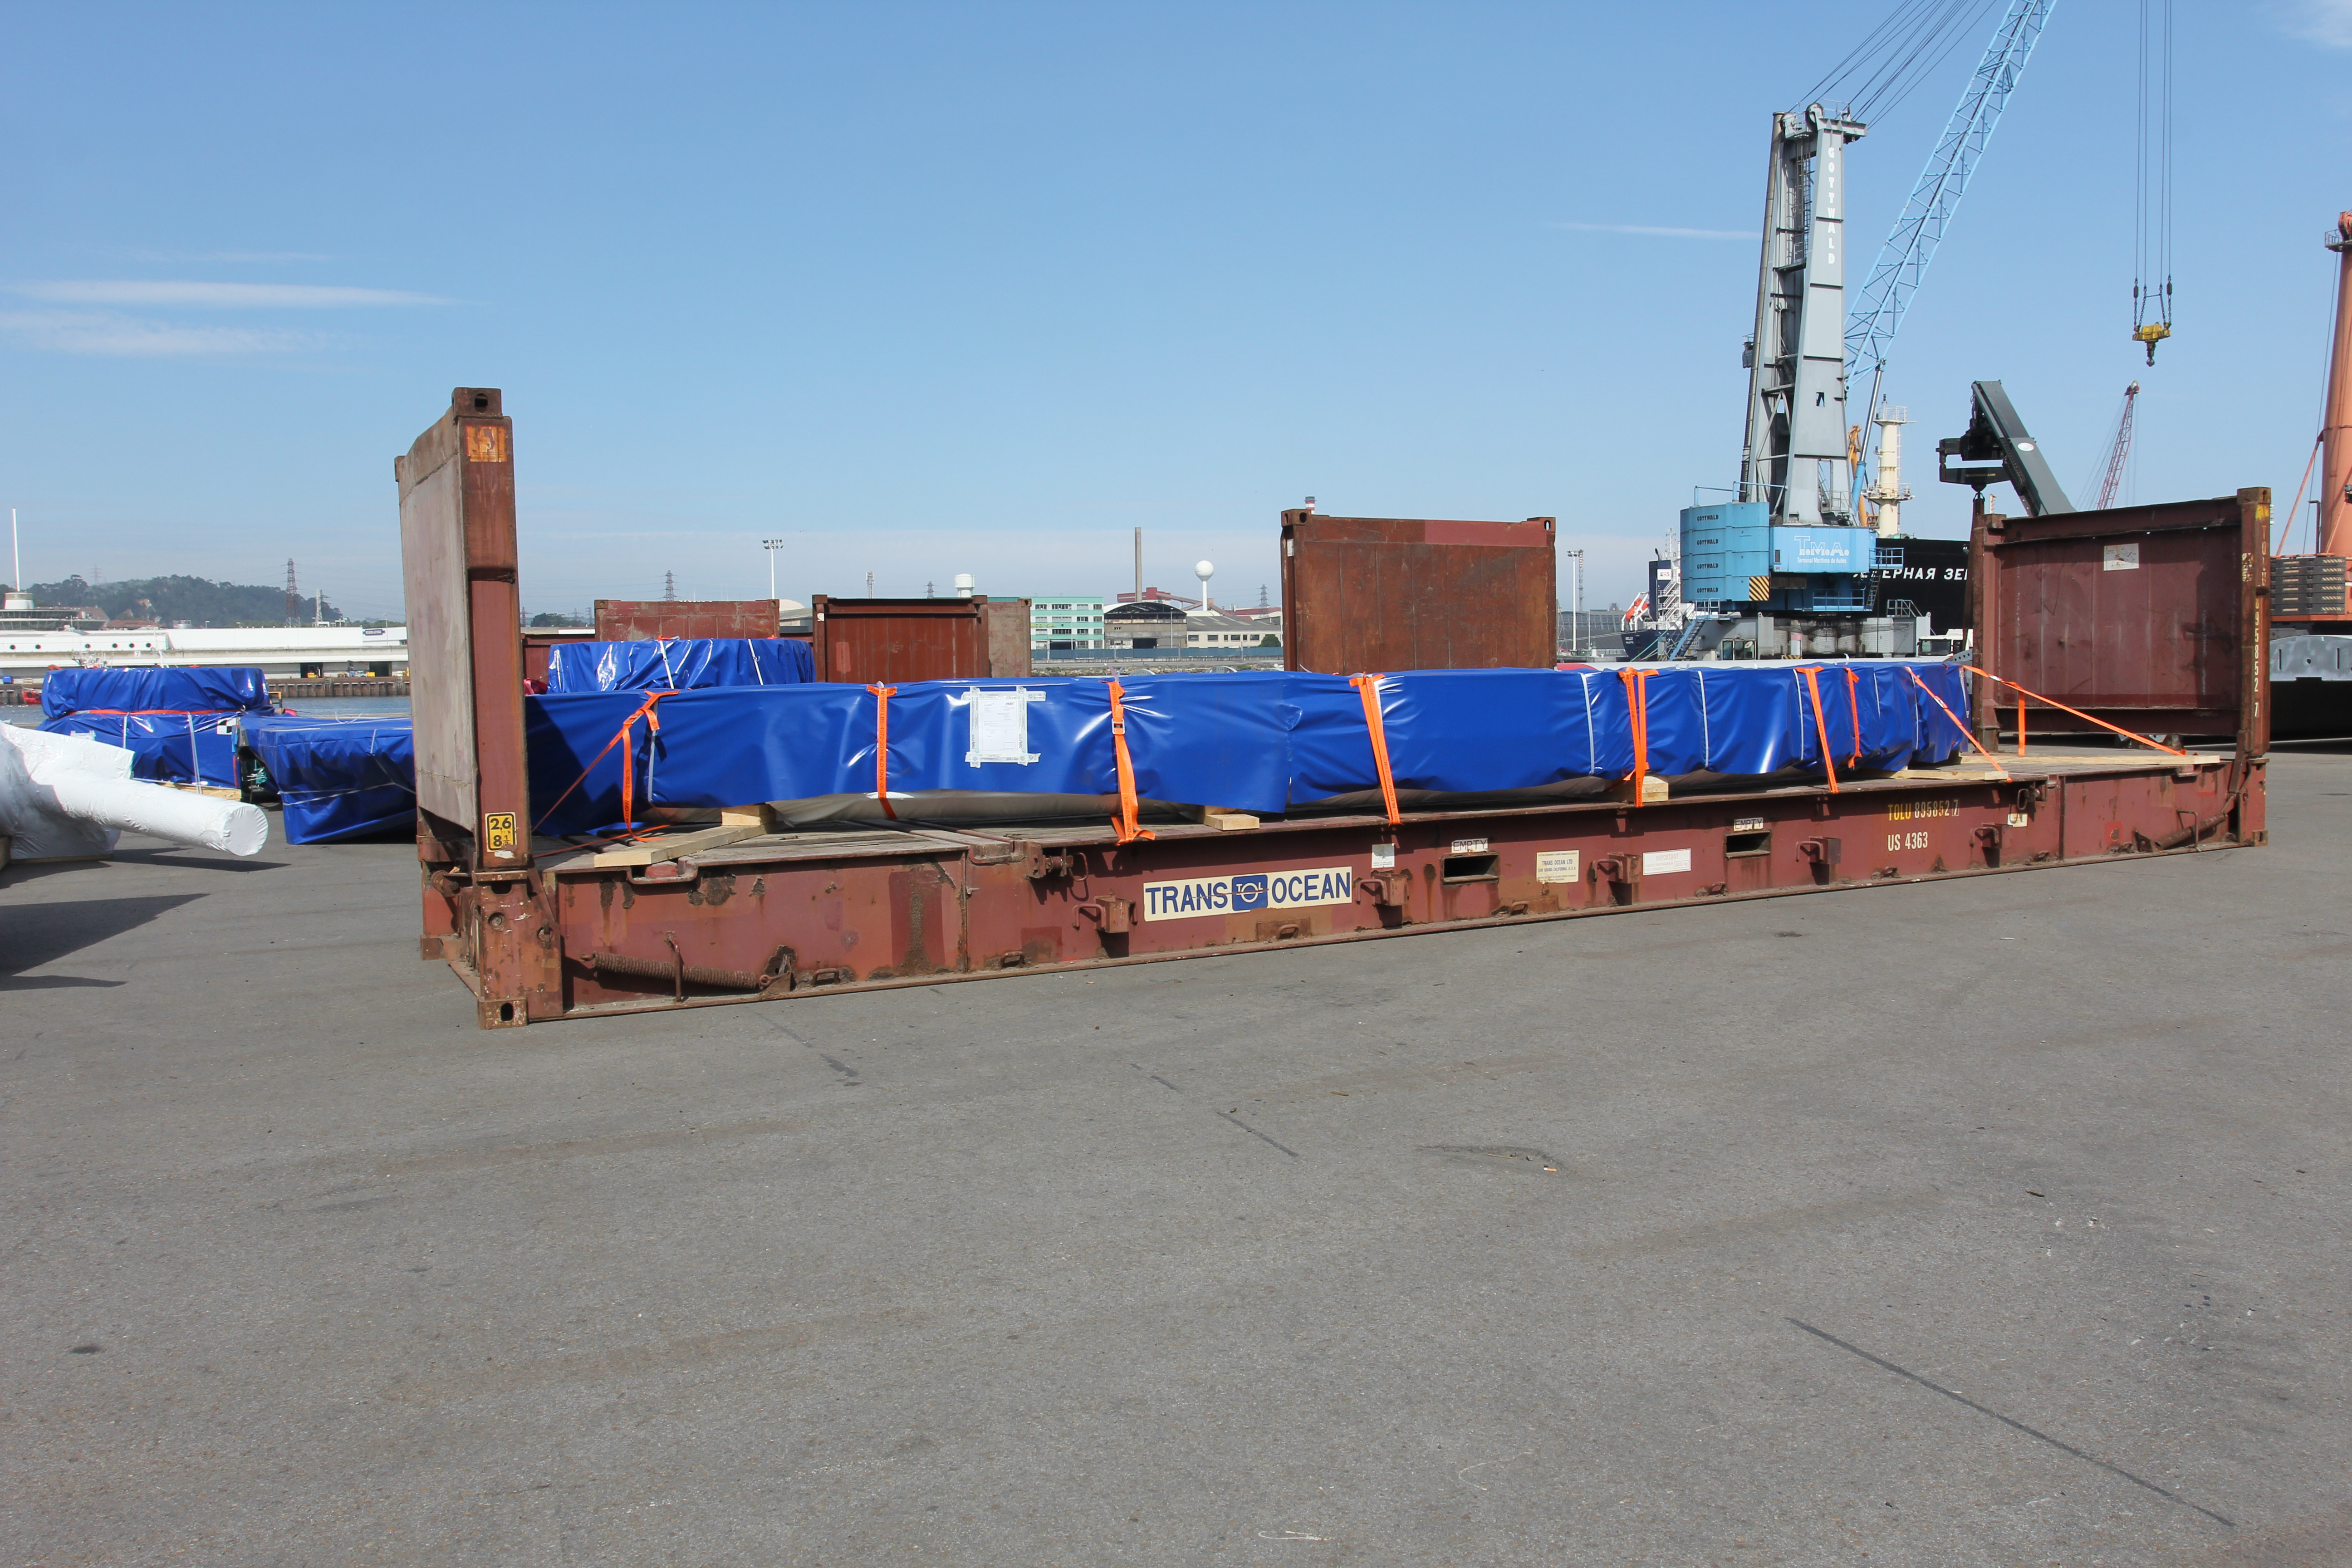

TMA Loading in Spain

The LSST Telescope Mount Assembly (TMA) departed Spain for Chile aboard the vessel Lisa Auerbach on July 26th. The disassembled, marine-wrapped pieces of the TMA, were loaded without damage despite the challenge presented by their unusual sizes and shapes.

Credit: Rubin Observatory/NSF/AURA